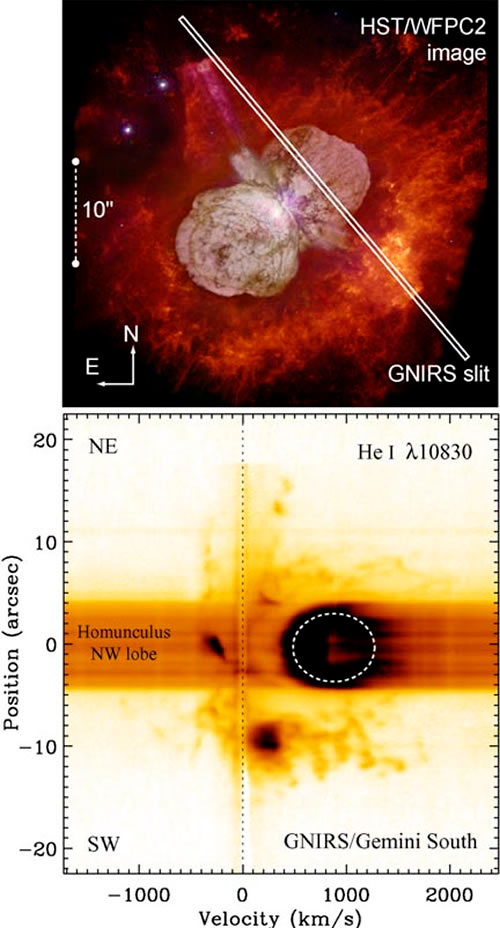

Probing a New Type of Stellar Explosion

Gemini GNIRS spectroscopy of a region (spectroscopic slit aperture indicated by white box on HST image, above) of the nebulosity around Eta Carinae. Bottom image shows the resulting position-velocity plot used to determine velocities of gas in the nebula.

Credit: NOIRLab